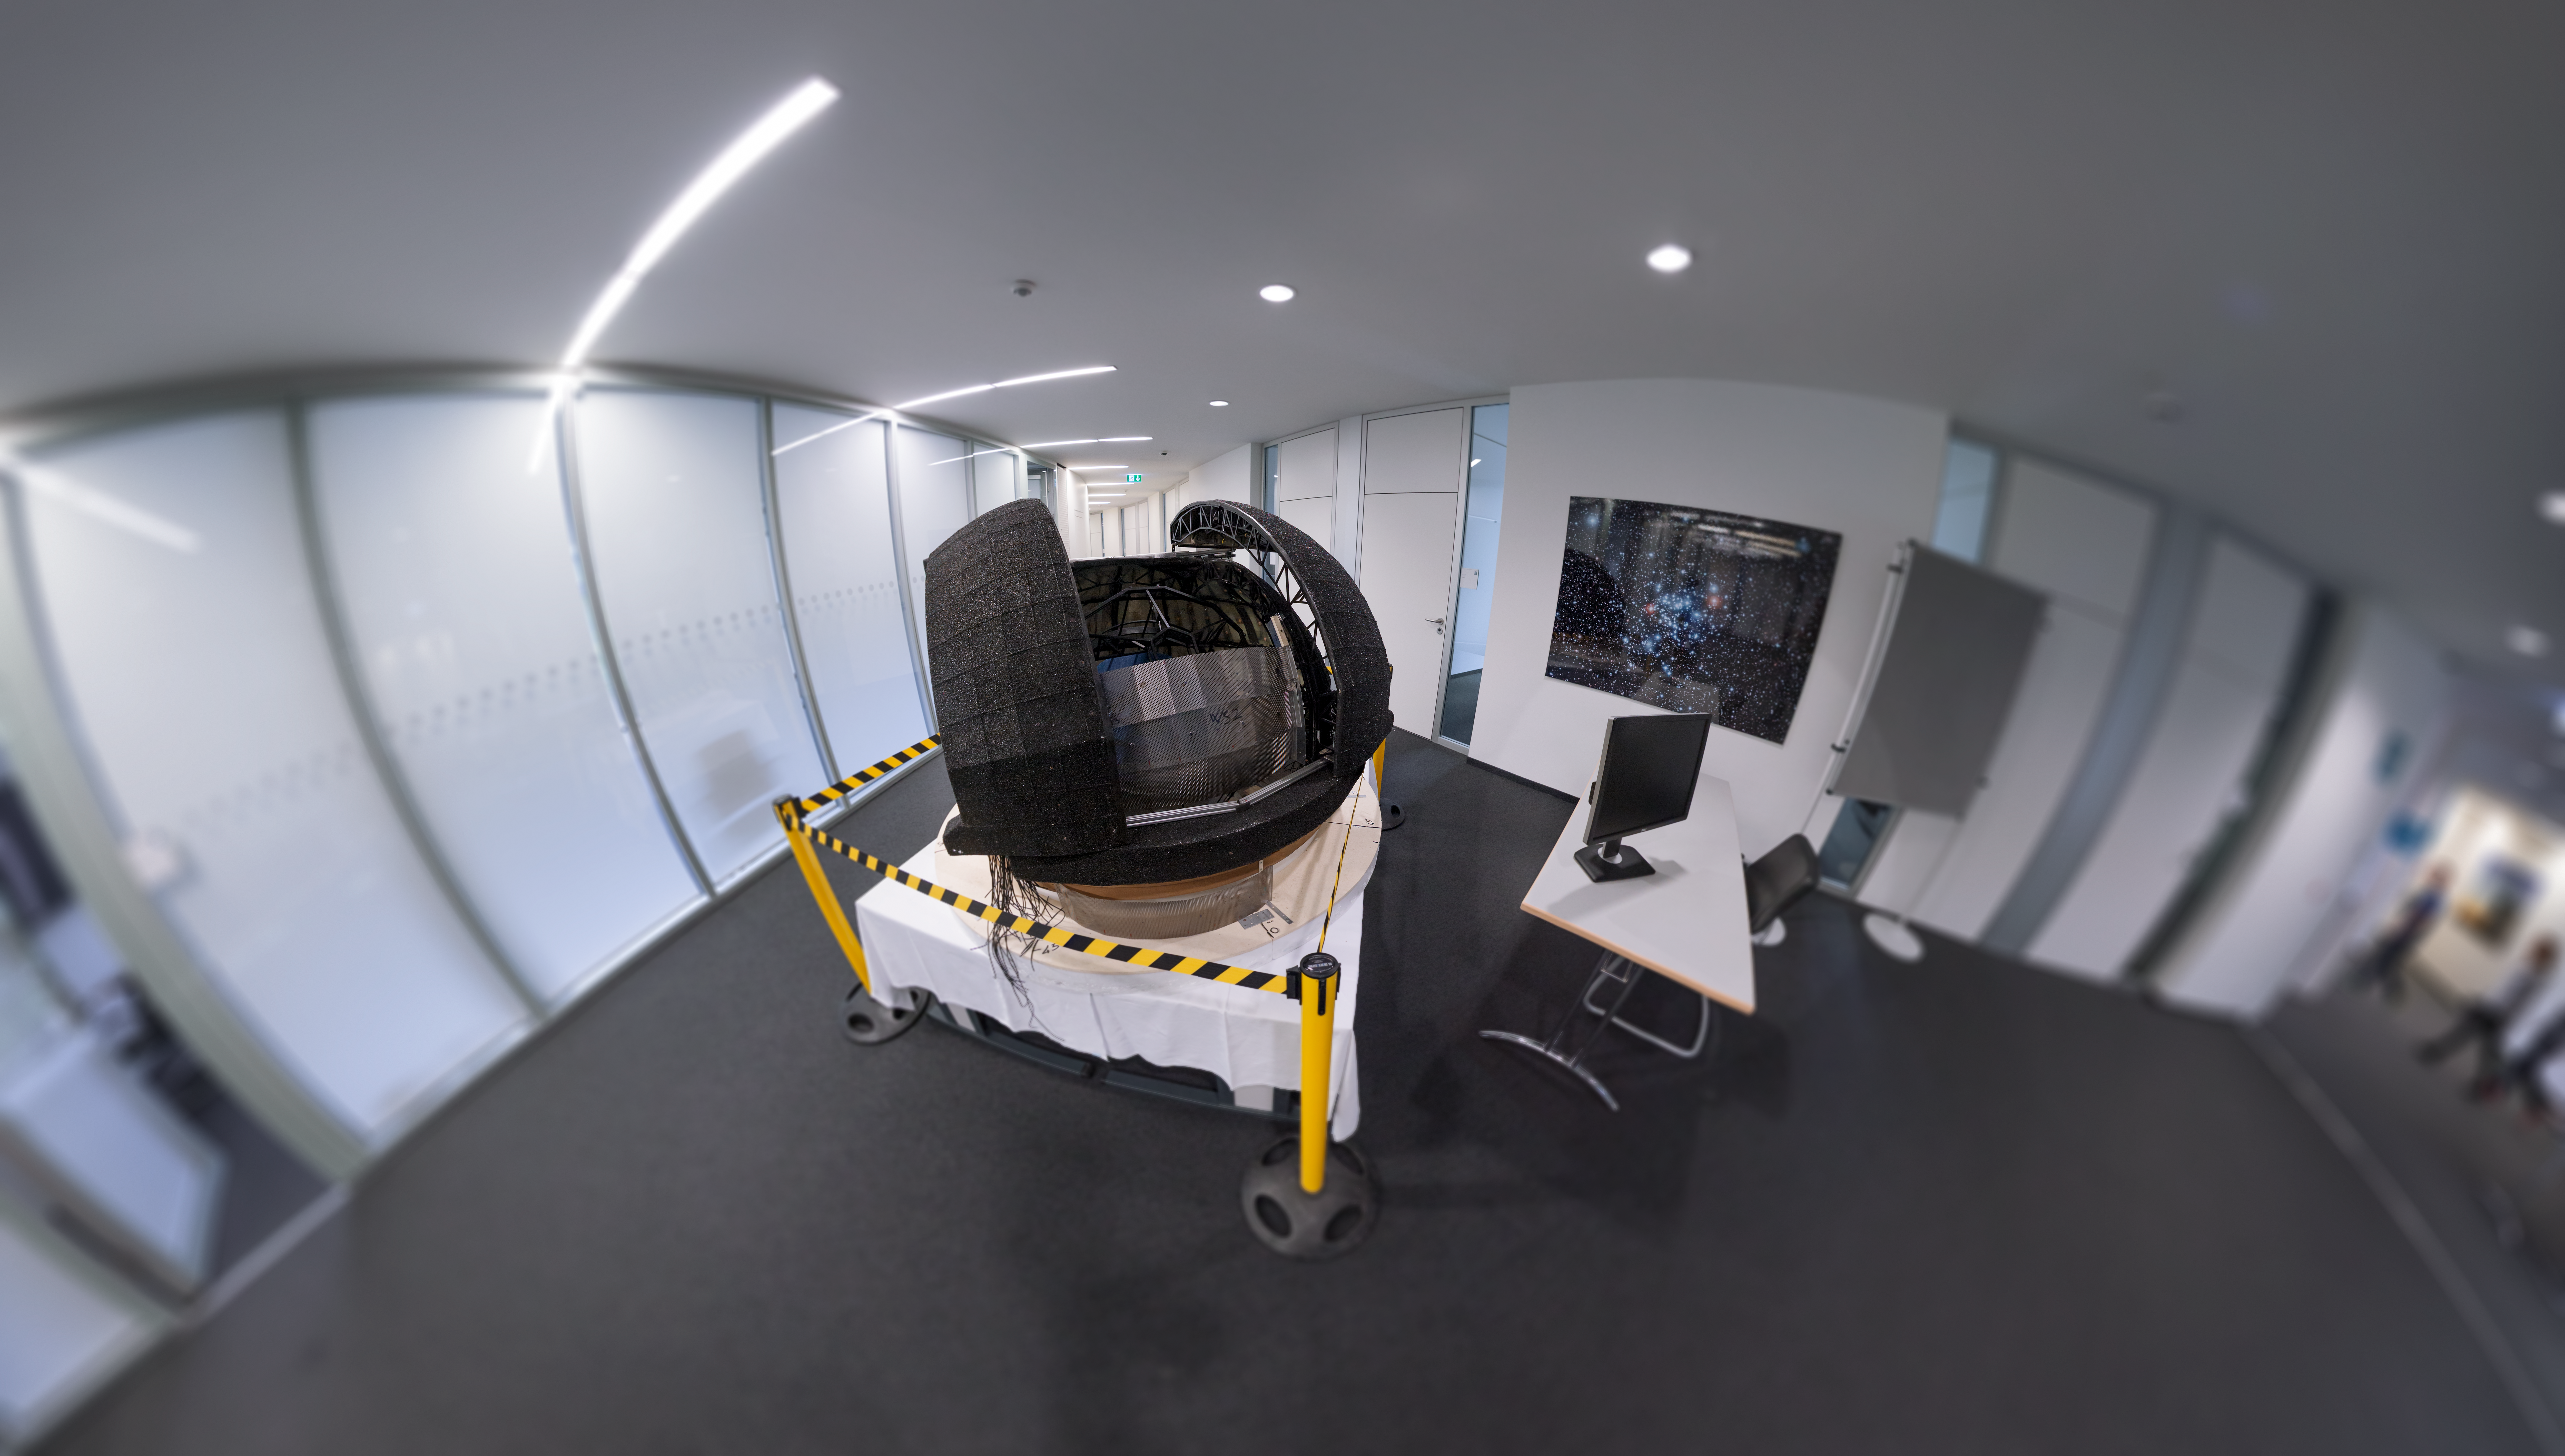

ELT model

The ELT model while visiting ESO’s Headquarters in Garching, Germany, for Open House Day 2017.

Credit: ESO/P. Horálek